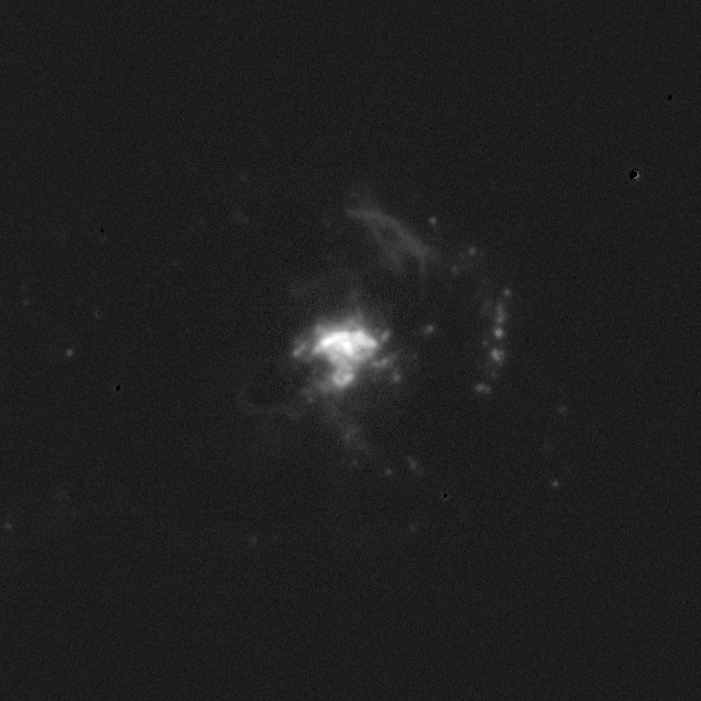

Spiral galaxy NGC 2782

NGC2782, a Seyfert-1 galaxy, in the light of ionized hydrogen (H-alpha)

Credit: Shardha Jogee (Yale)/WIYN/NOIRLab/NSF